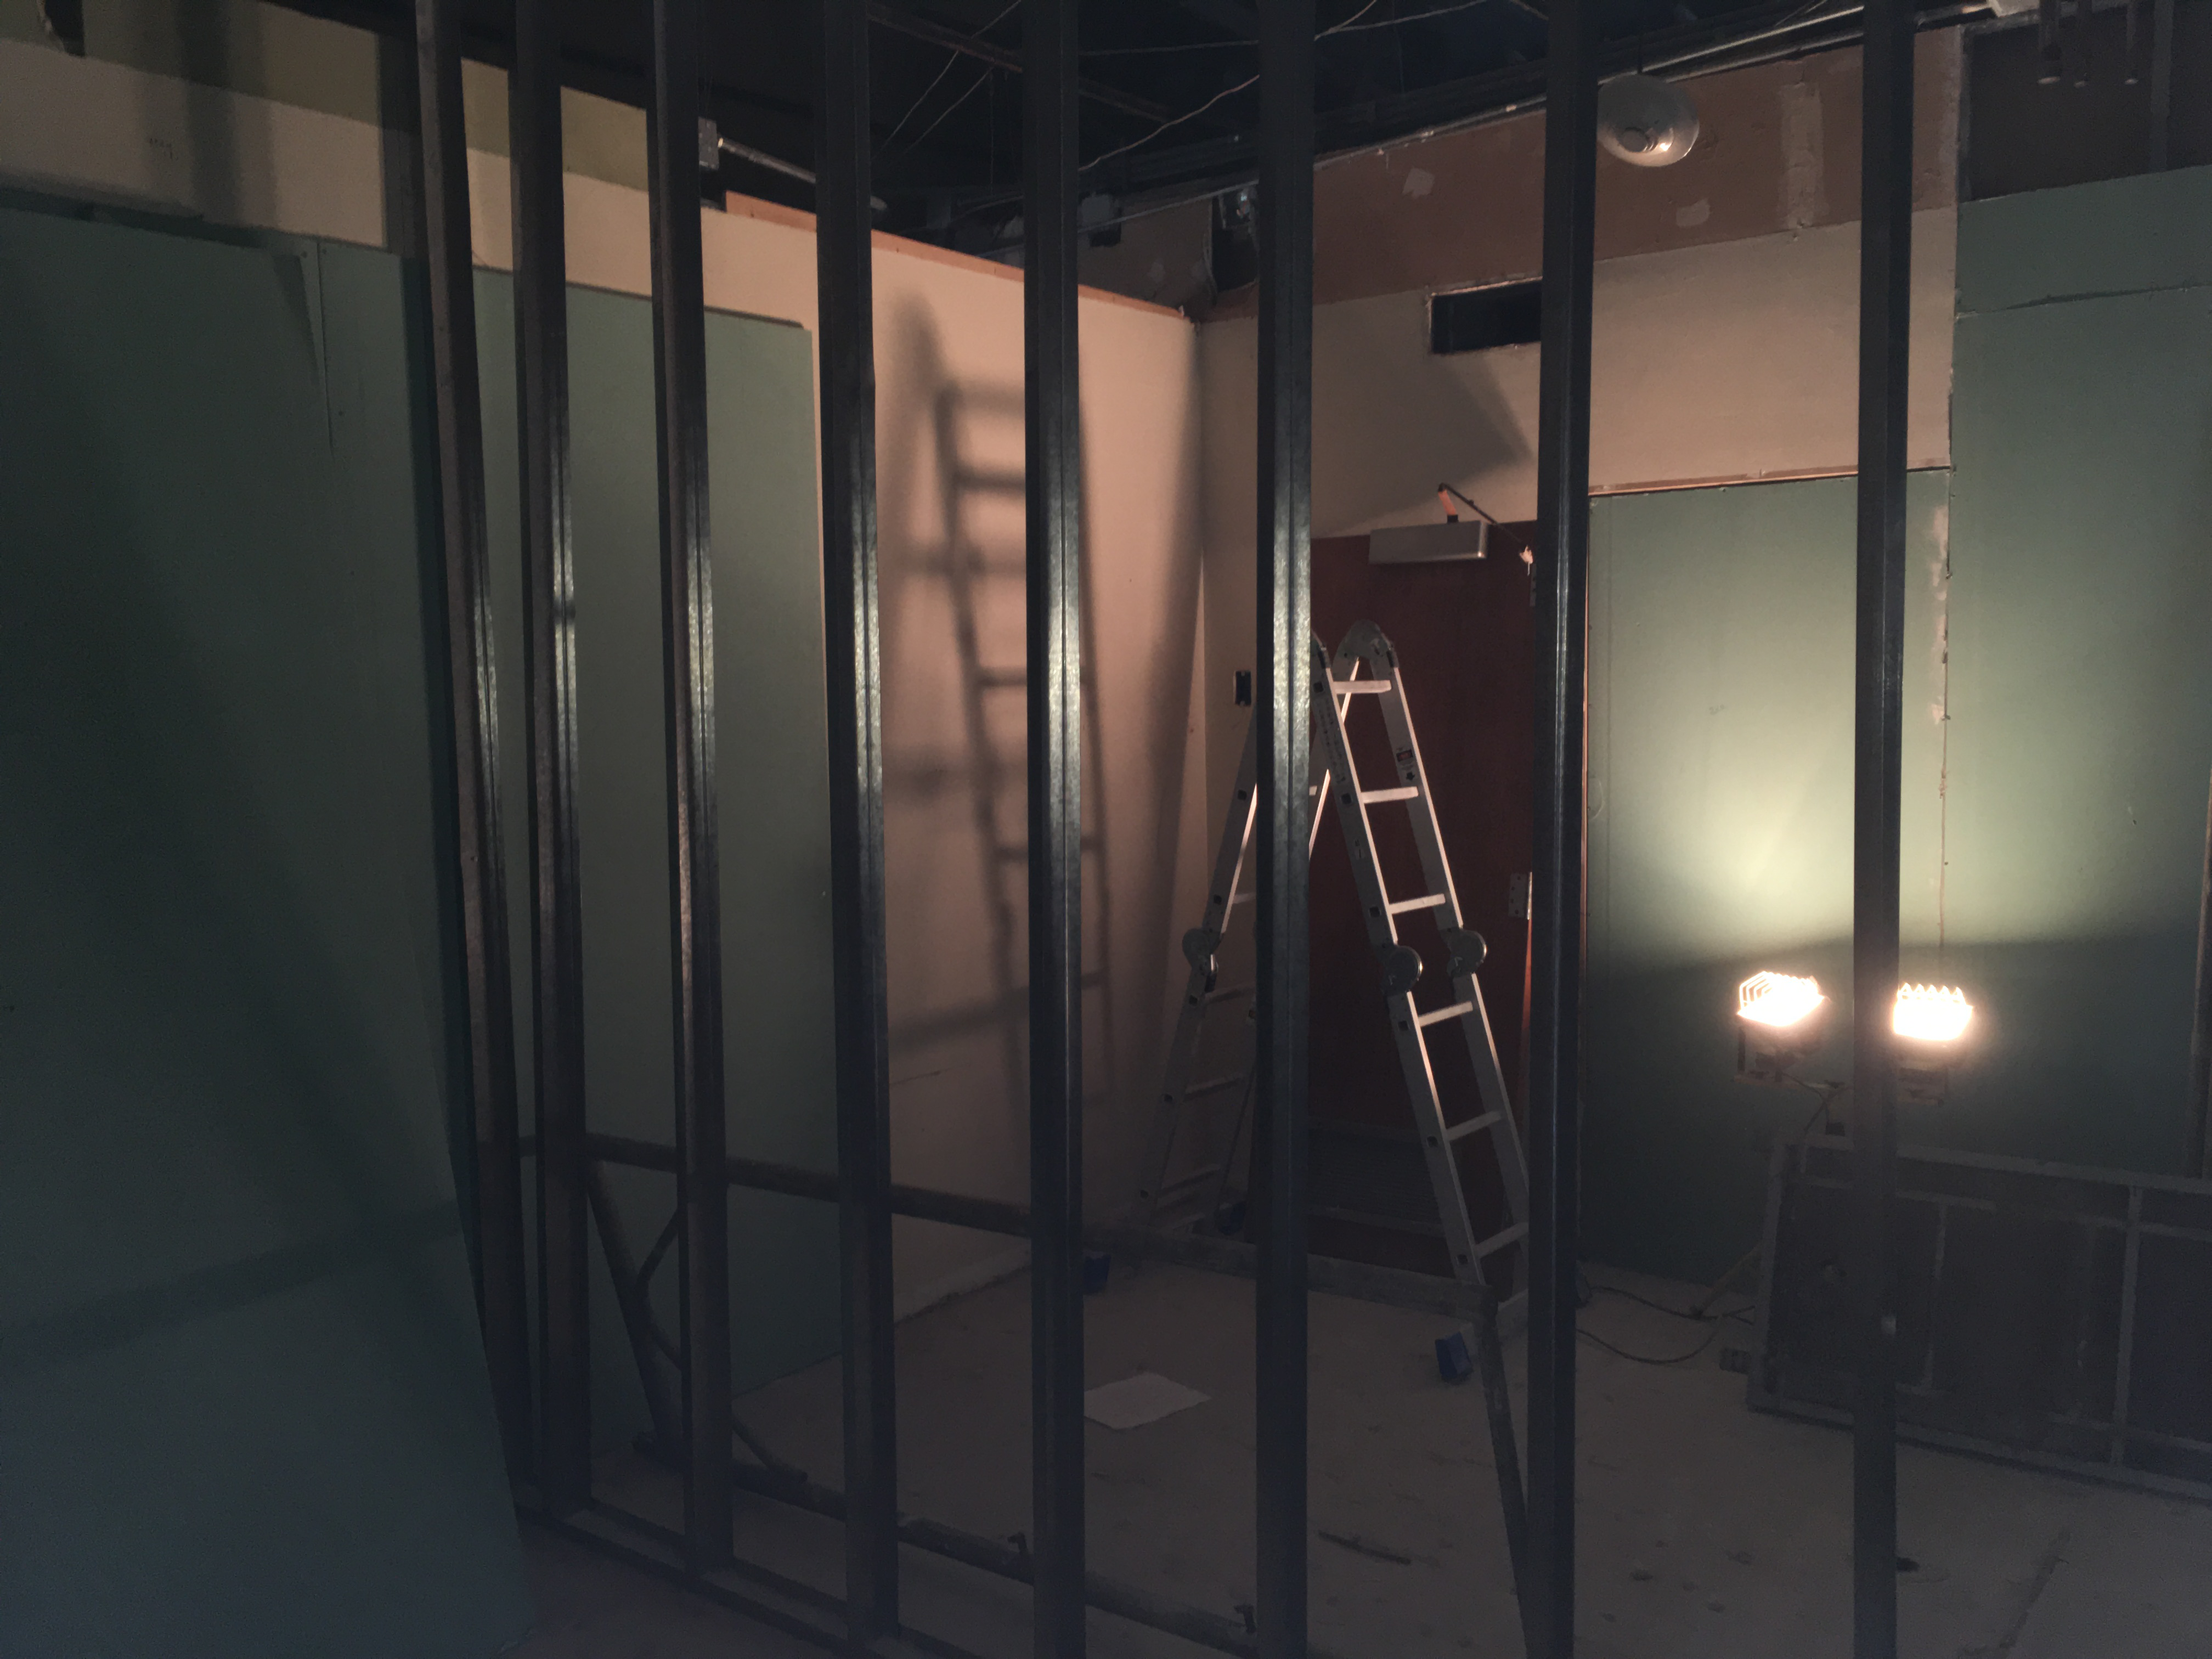

Renovation Progress

Credit: Vera C. Rubin Observatory/ NOIRLab/ NSF/ AURA